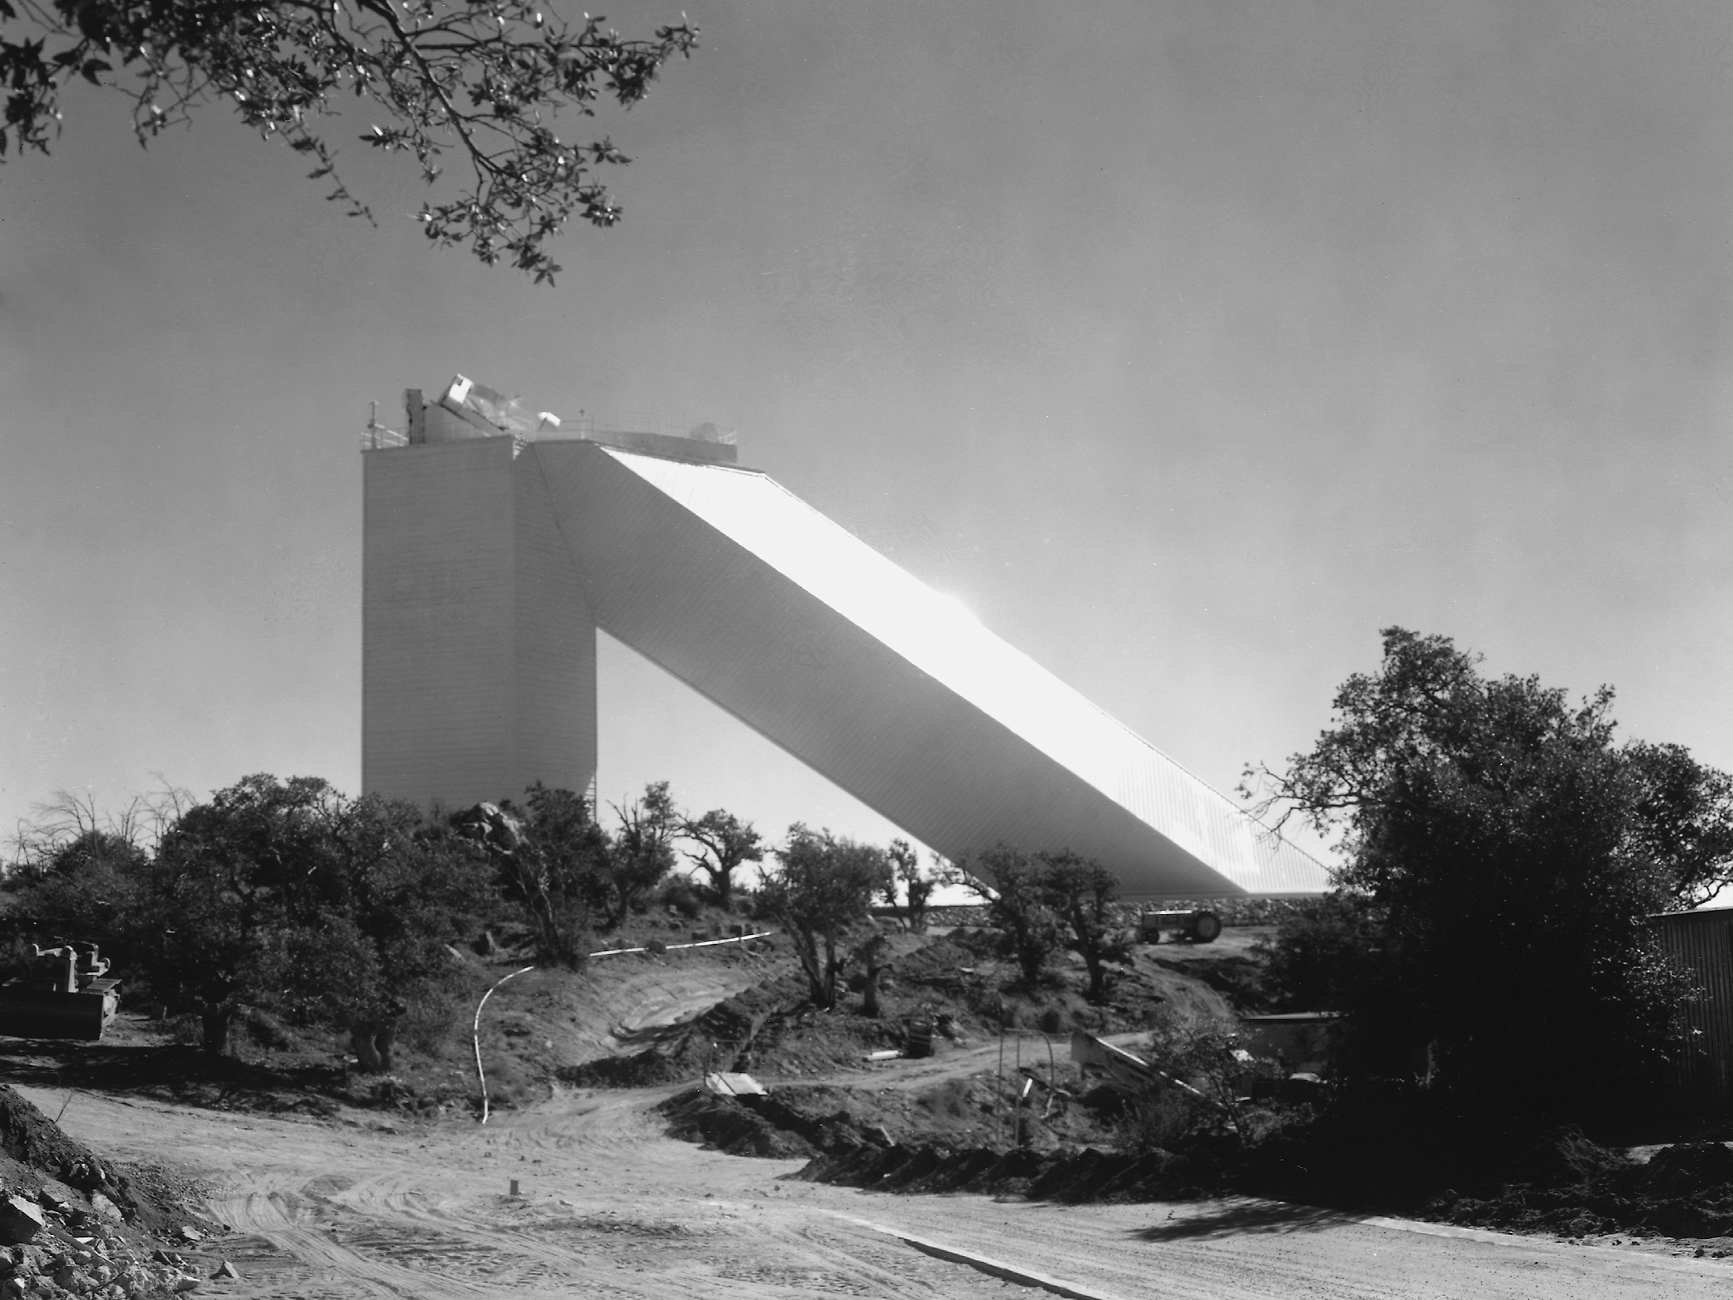

McMath-Pierce Solar Telescope

McMath-Pierce Solar Telescope at Kitt Peak National Observatory.

Credit: KPNO/NOIRLab/NSF/AURA/P. Marenfeld